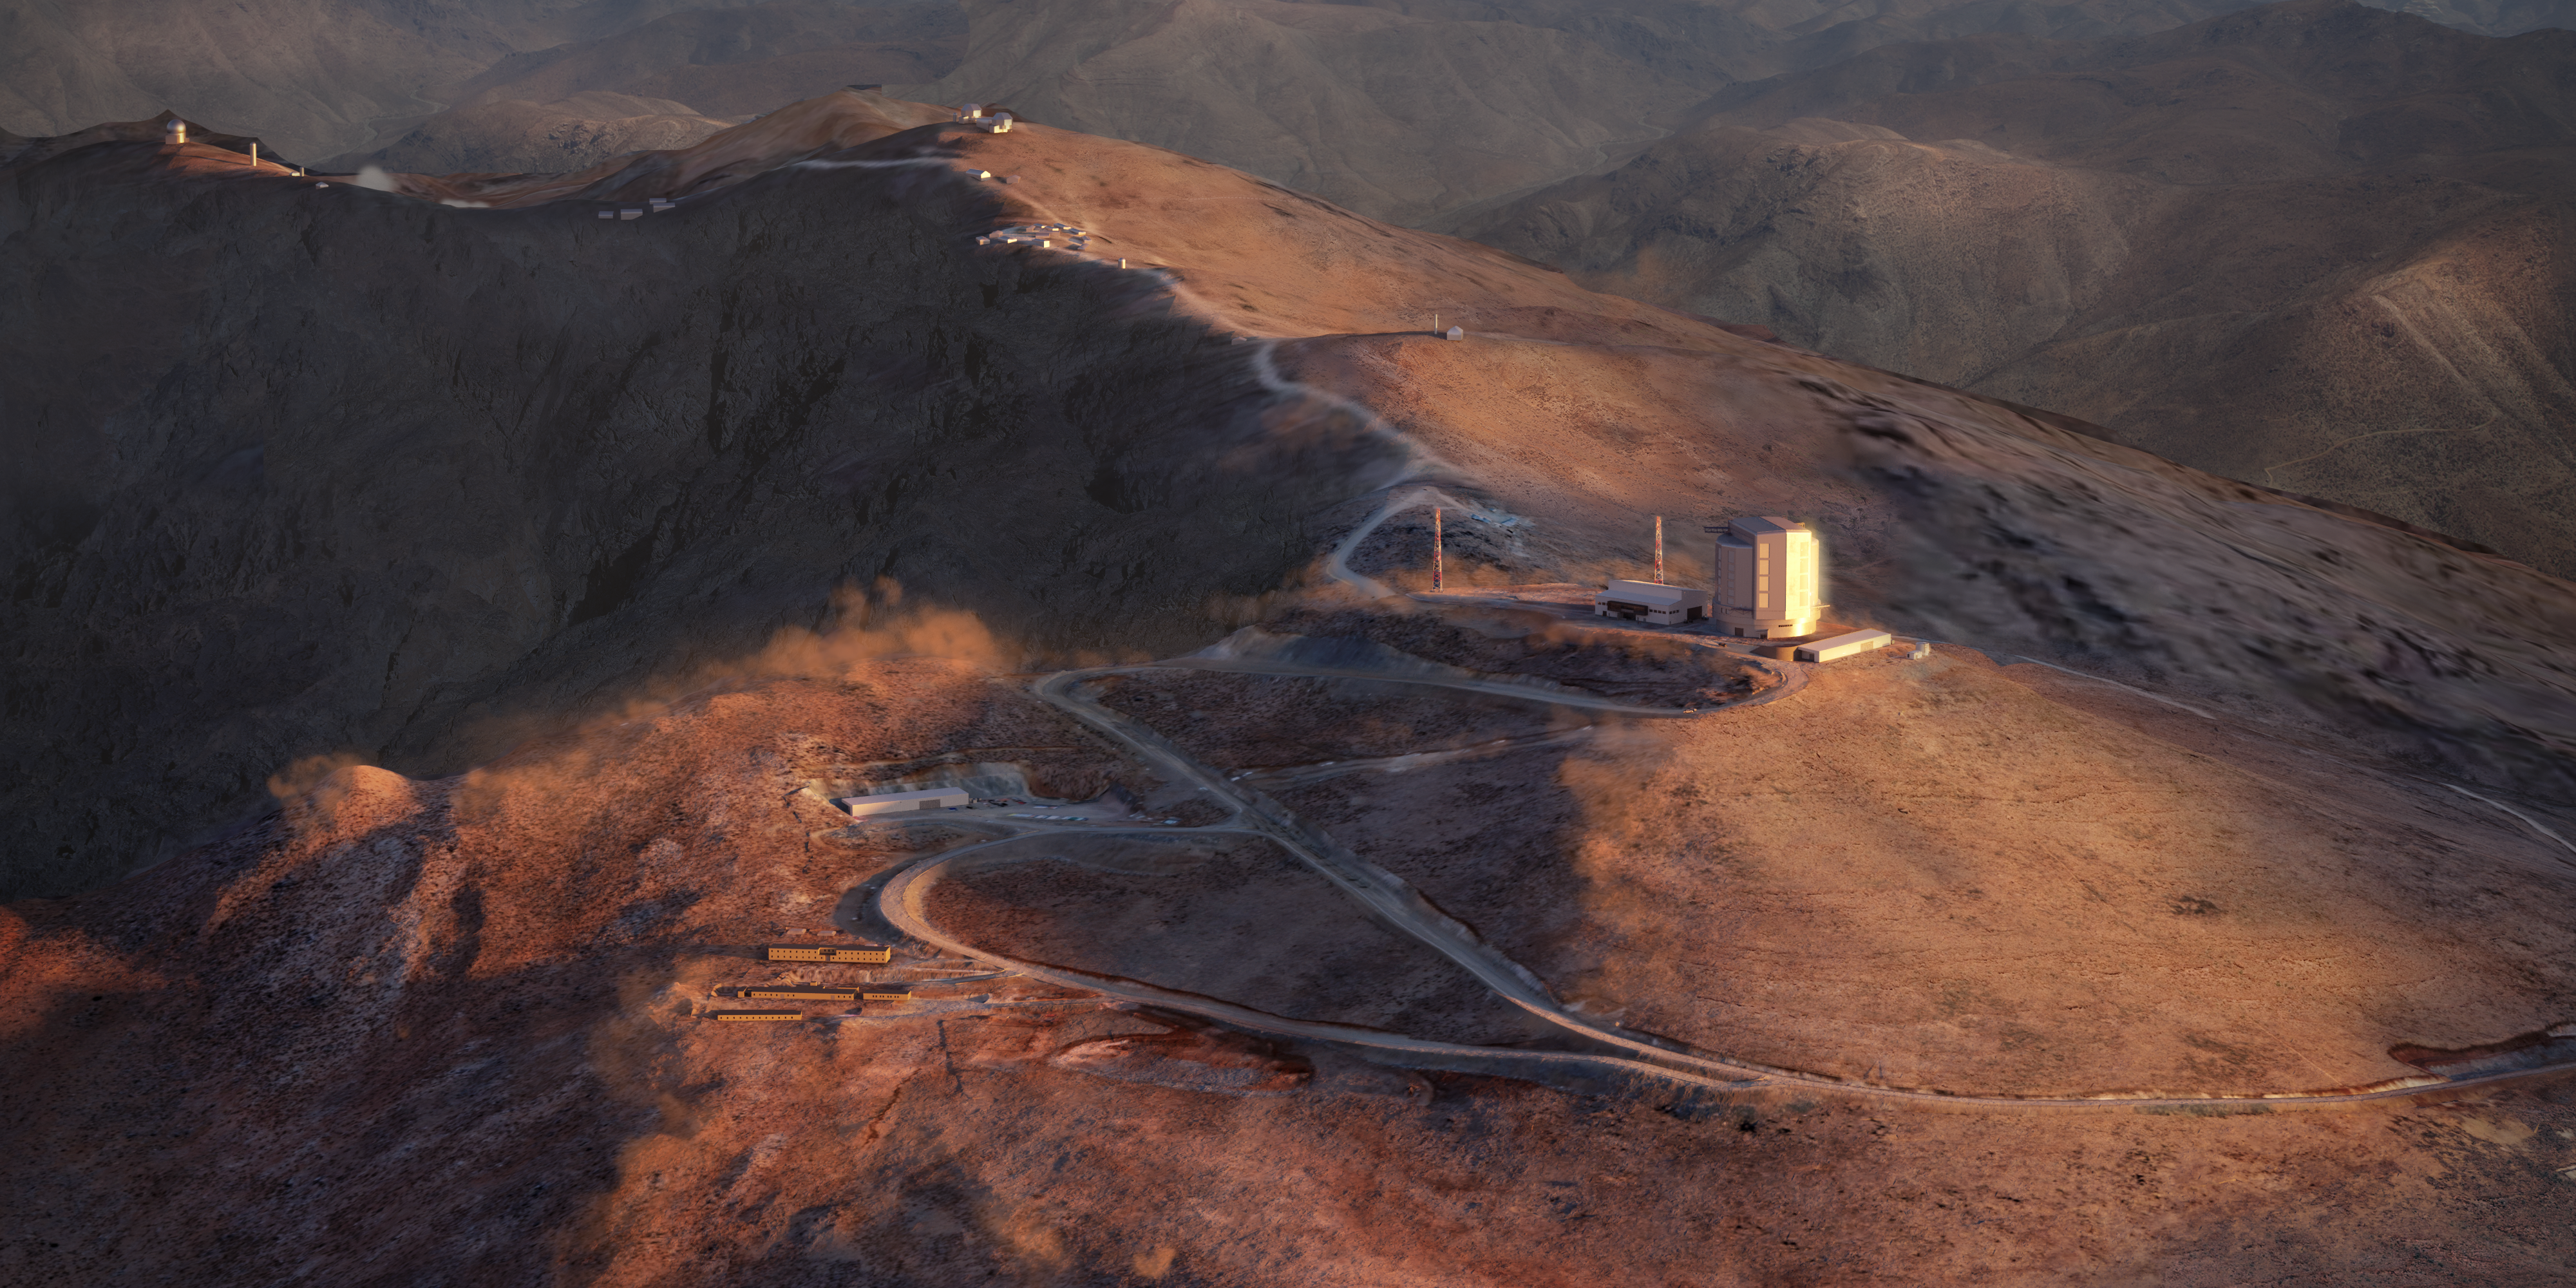

Giant Magellan Telescope location rendering

Daytime exterior rendering of the telescope site summit at Las Campanas Peak

Credit: Giant Magellan Telescope – GMTO Corporation